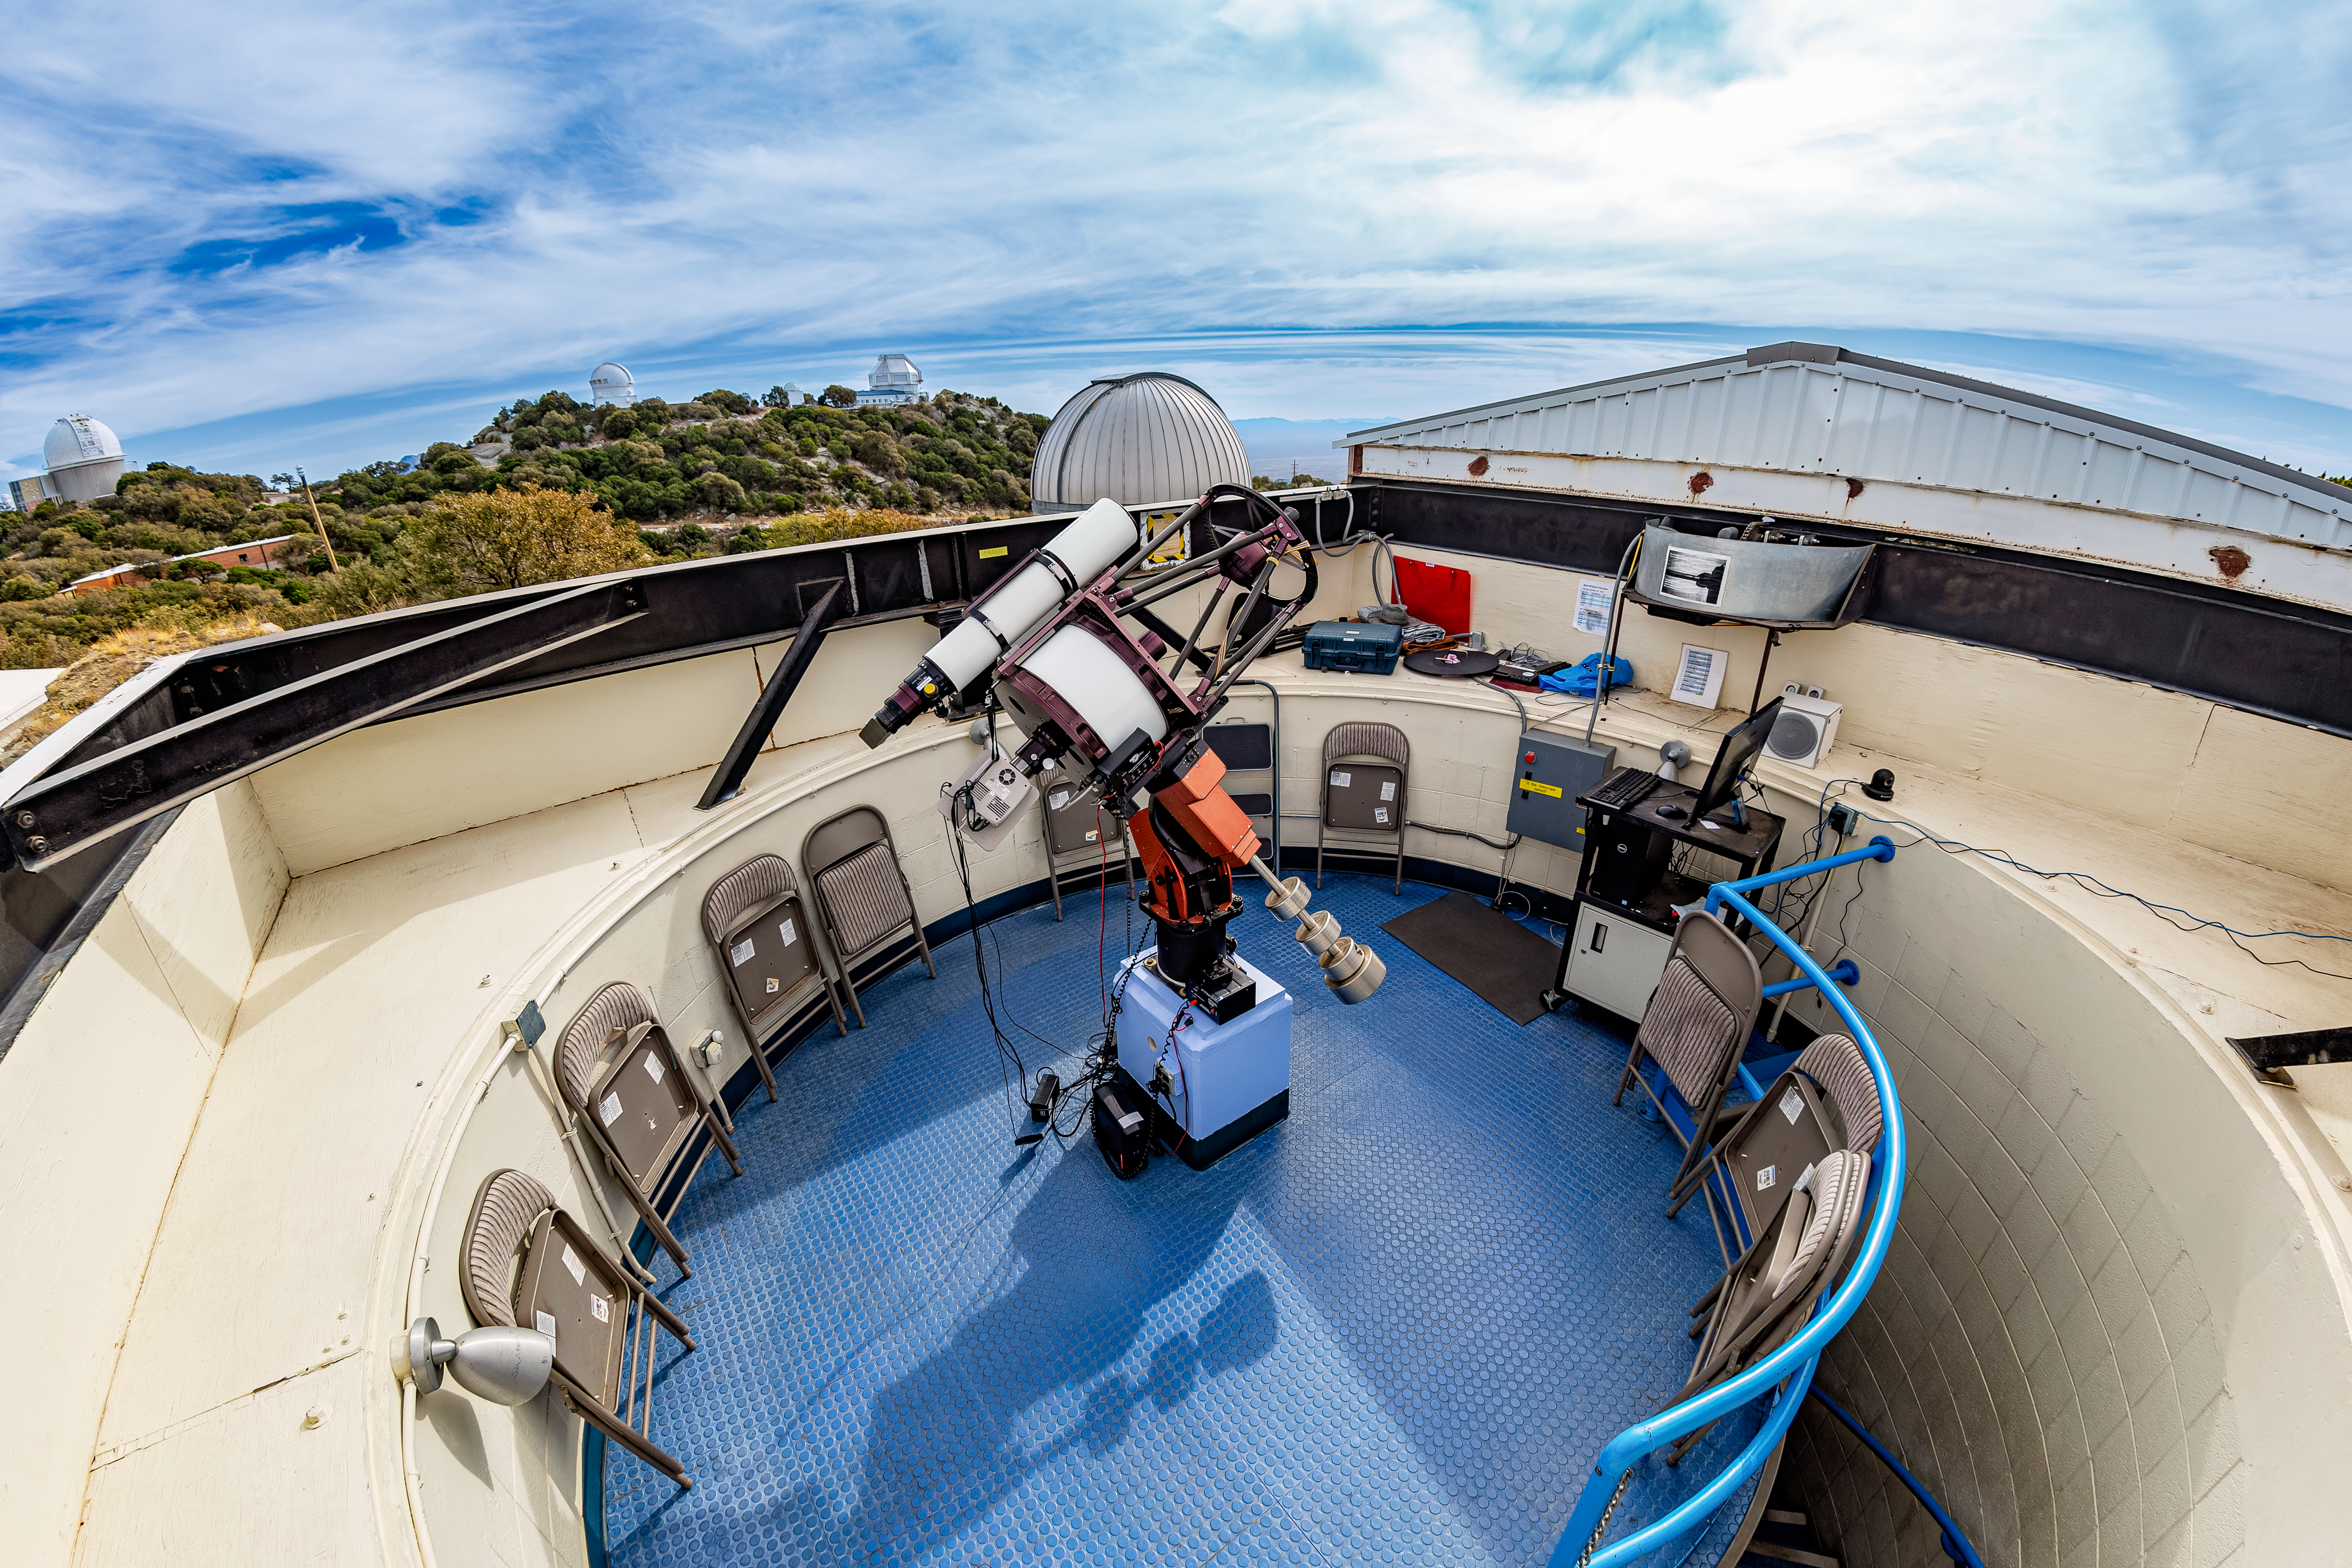

Kitt Peak Visitor Center Roll Off Roof Observatory 0.4-meter Telescope

The RCOS 16-inch Telescope when it was housed inside the Kitt Peak Visitor Center Roll Off Roof Observatory, located at Kitt Peak National Observatory (KPNO), a Program of NSF NOIRLab.

Credit: KPNO/NOIRLab/NSF/AURA/T. Matsopoulos